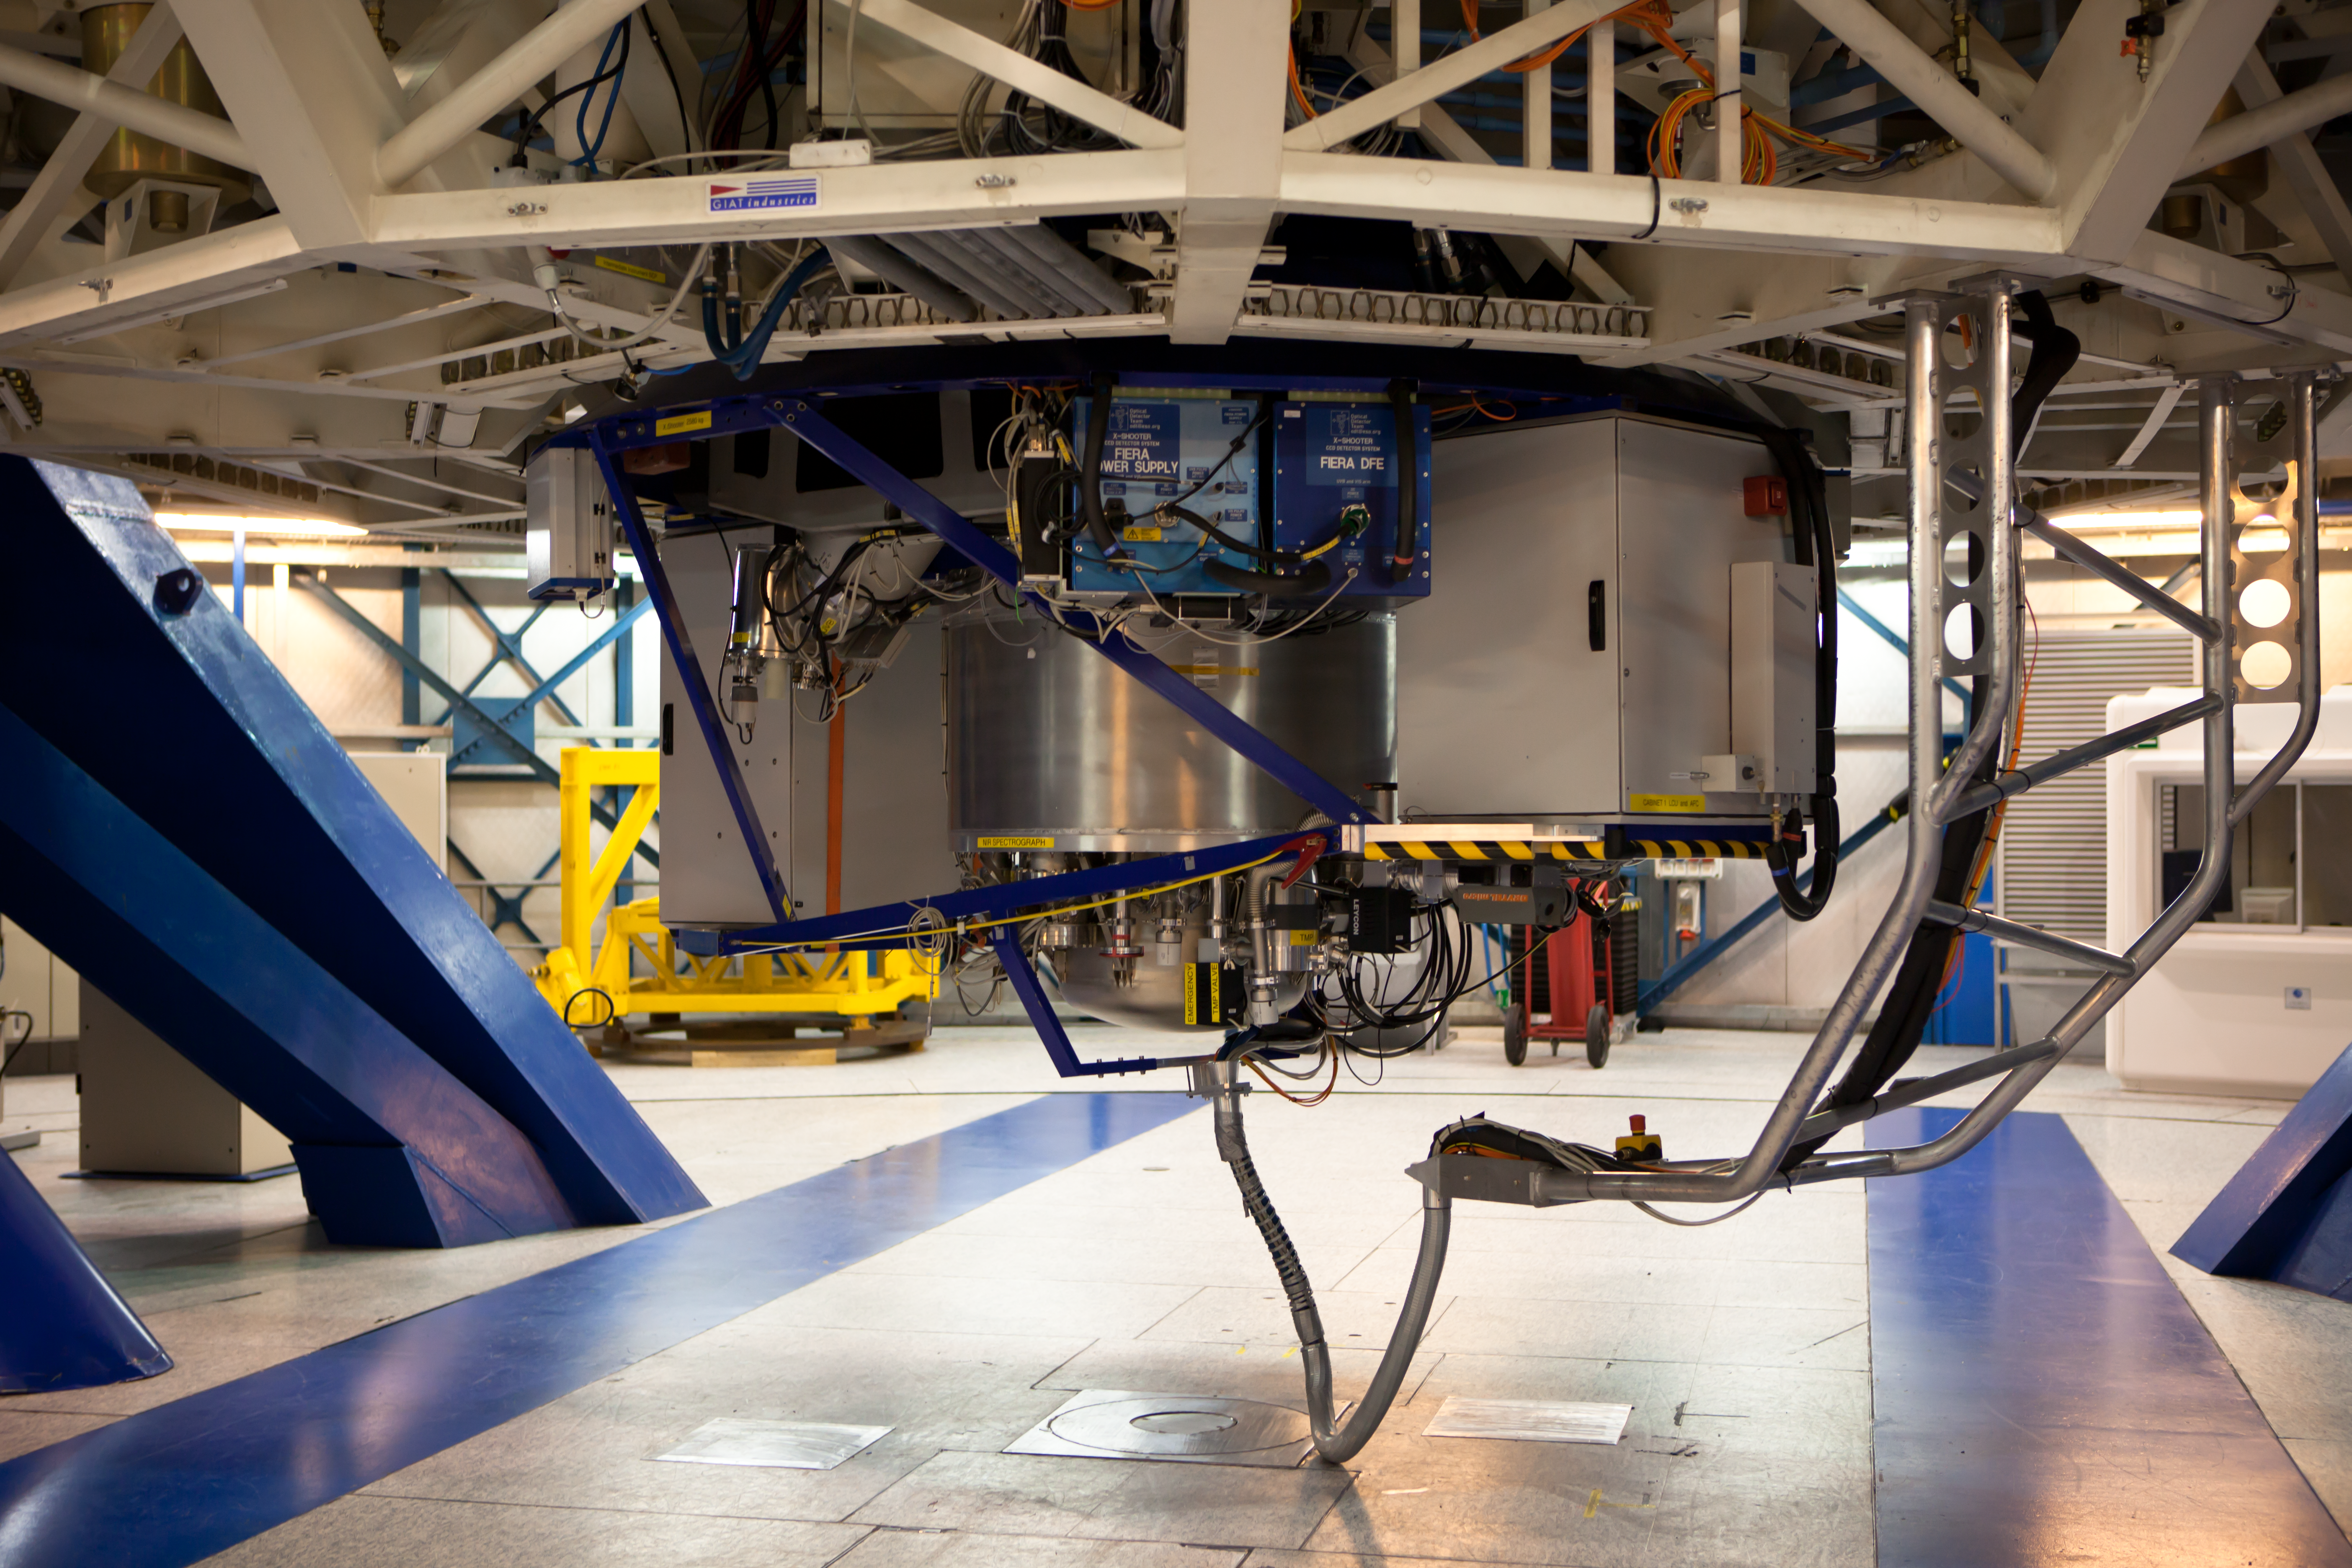

X-shooter

The multi-wavelength medium resolution spectrograph X-shooter, mounted on the Cassegrain focus of Kueyen, the VLT's Unit Telescope 2 (UT2). X-shooter, the first of the VLT's second generation instruments, covers a wide wavelength range from 300 nm up to 2500 nm (from ultraviolet to near infrared). The Very Large Telescope (VLT) is composed of four 8.2-metre UTs, each of them equipped with 2 or 3 state-of-the-art specialised instruments. X-shooter, which started operations in 2008, is designed to explore, the properties of rare, unusual or unidentified sources, such as gamma-ray bursts, among others. The VLT instrumentation programme is the most ambitious programme ever conceived for a single observatory.

Credit: ESO